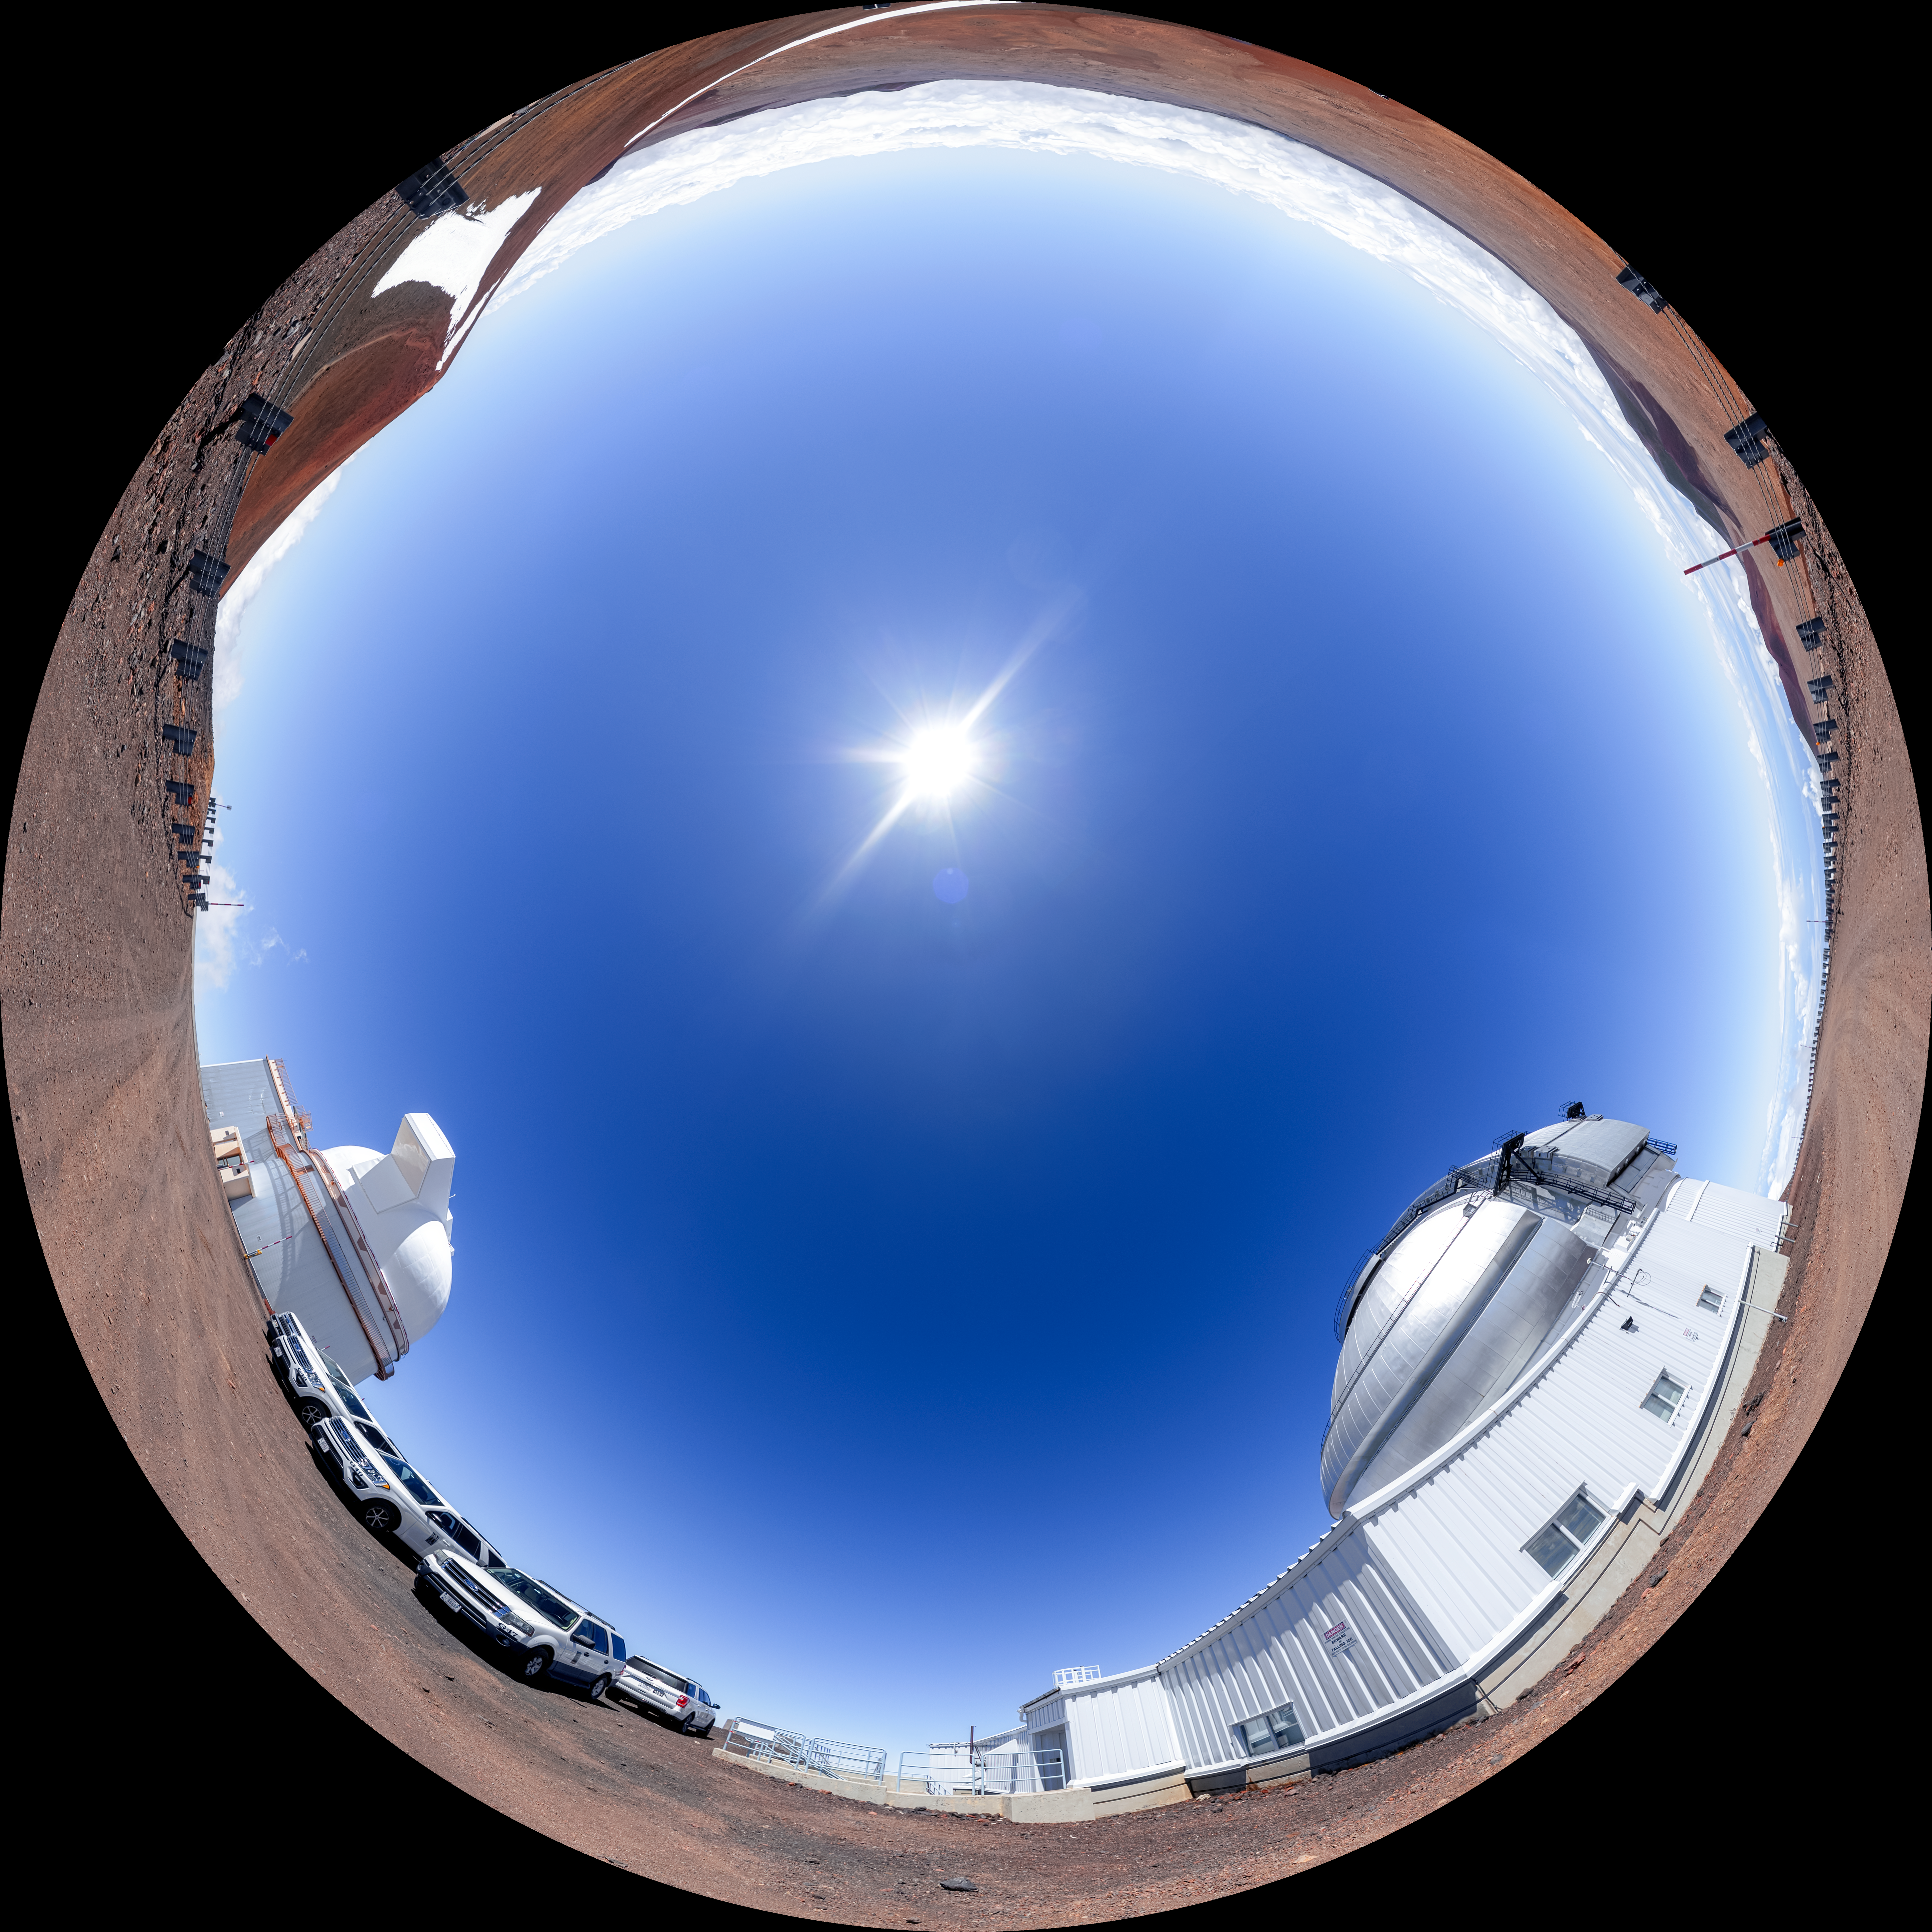

Gemini North Fulldome

A fulldome view of Gemini North, the northern member of the International Gemini Observatory, operated by NSF NOIRLab, and the neighboring University of Hawaiʻi 2.2-meter Telescope.

A 360 panorama version of this image can be viewed here.

Credit: International Gemini Observatory/NOIRLab/NSF/AURA/P. Horálek